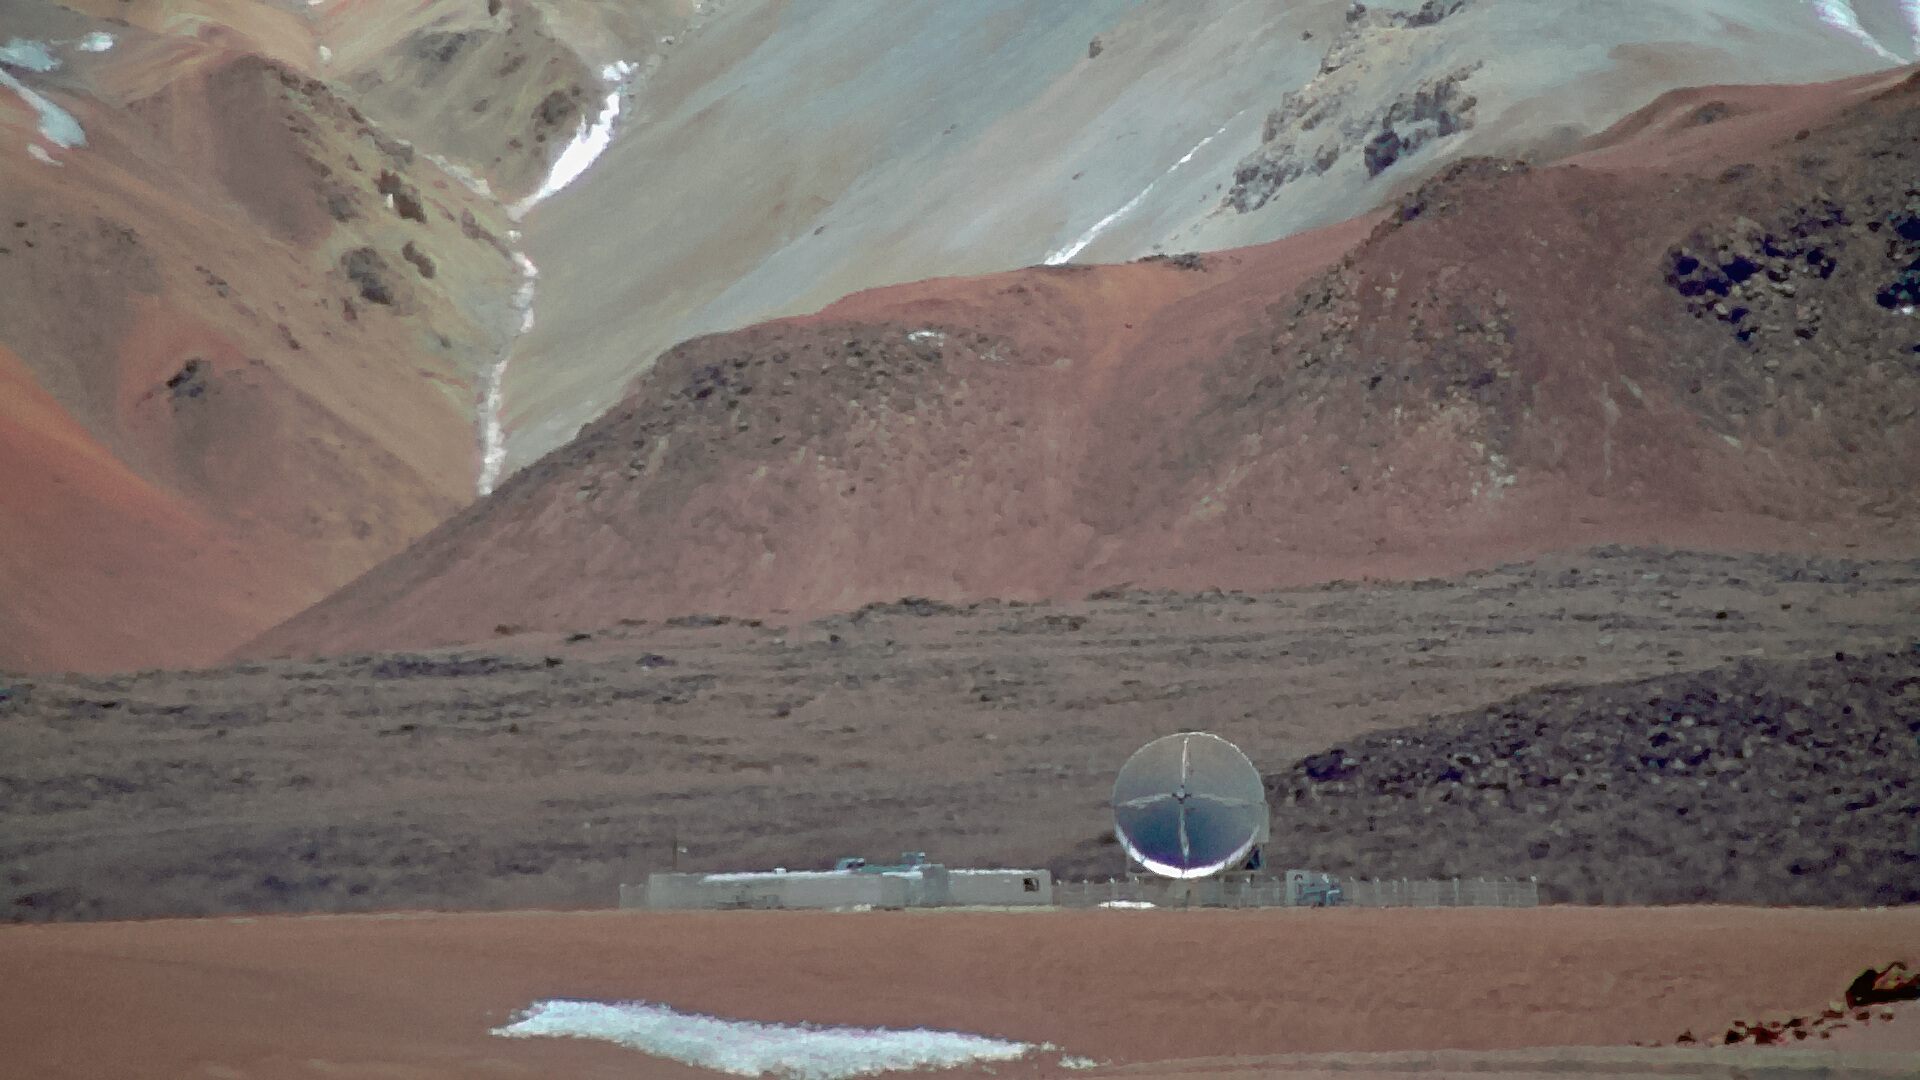

APEX seen with the new webcam

APEX seen with the new webcam

Credit: ALMA (ESO/NAOJ/NRAO)